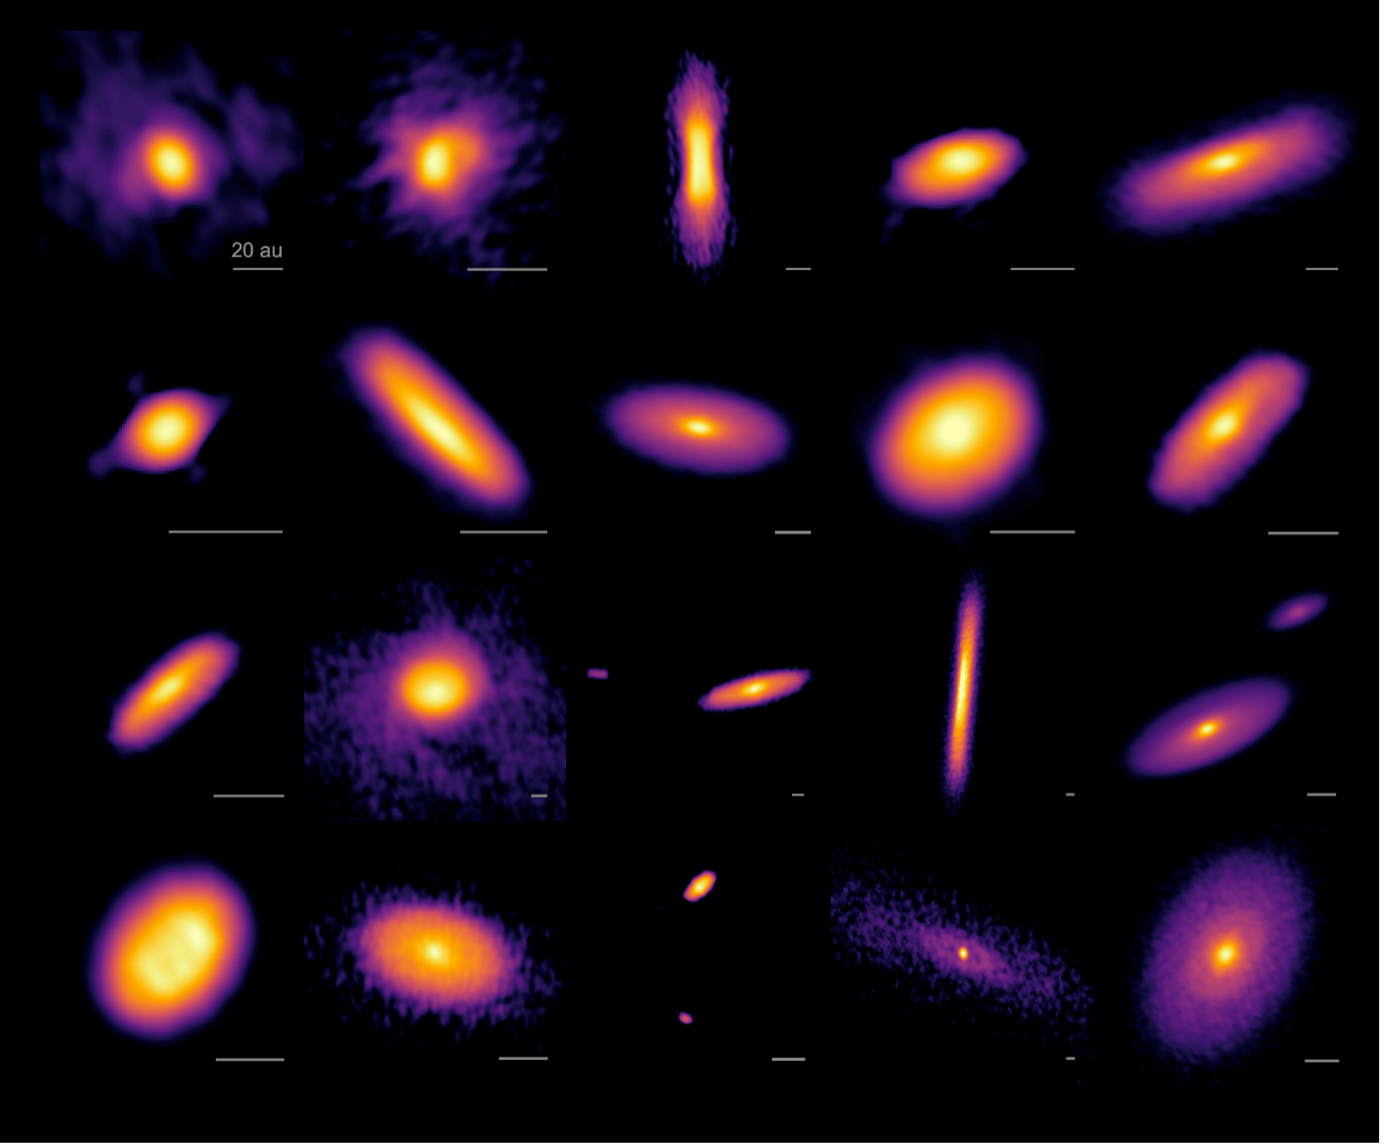

Hayashi-et-al-2

Images of disks around 19 protostars, including 4 binary systems observed with the ALMA. For 1 binary system, disks around the primary and secondary are presented independently (2nd line rightmost and 3rd line leftmost). Disks are presented in the order of their evolutionary sequence (the one in the upper-left corner is the youngest while the one at the lower-right corner is the oldest). The two oldest disks show faint ring-gap structures. A scale bar of 20 au (1 au corresponds to the distance between the Earth and the Sun, which is 150 million kilometer) is shown for each disk image.

Credit: ALMA (ESO/NAOJ/NRAO), N. Ohashi et al